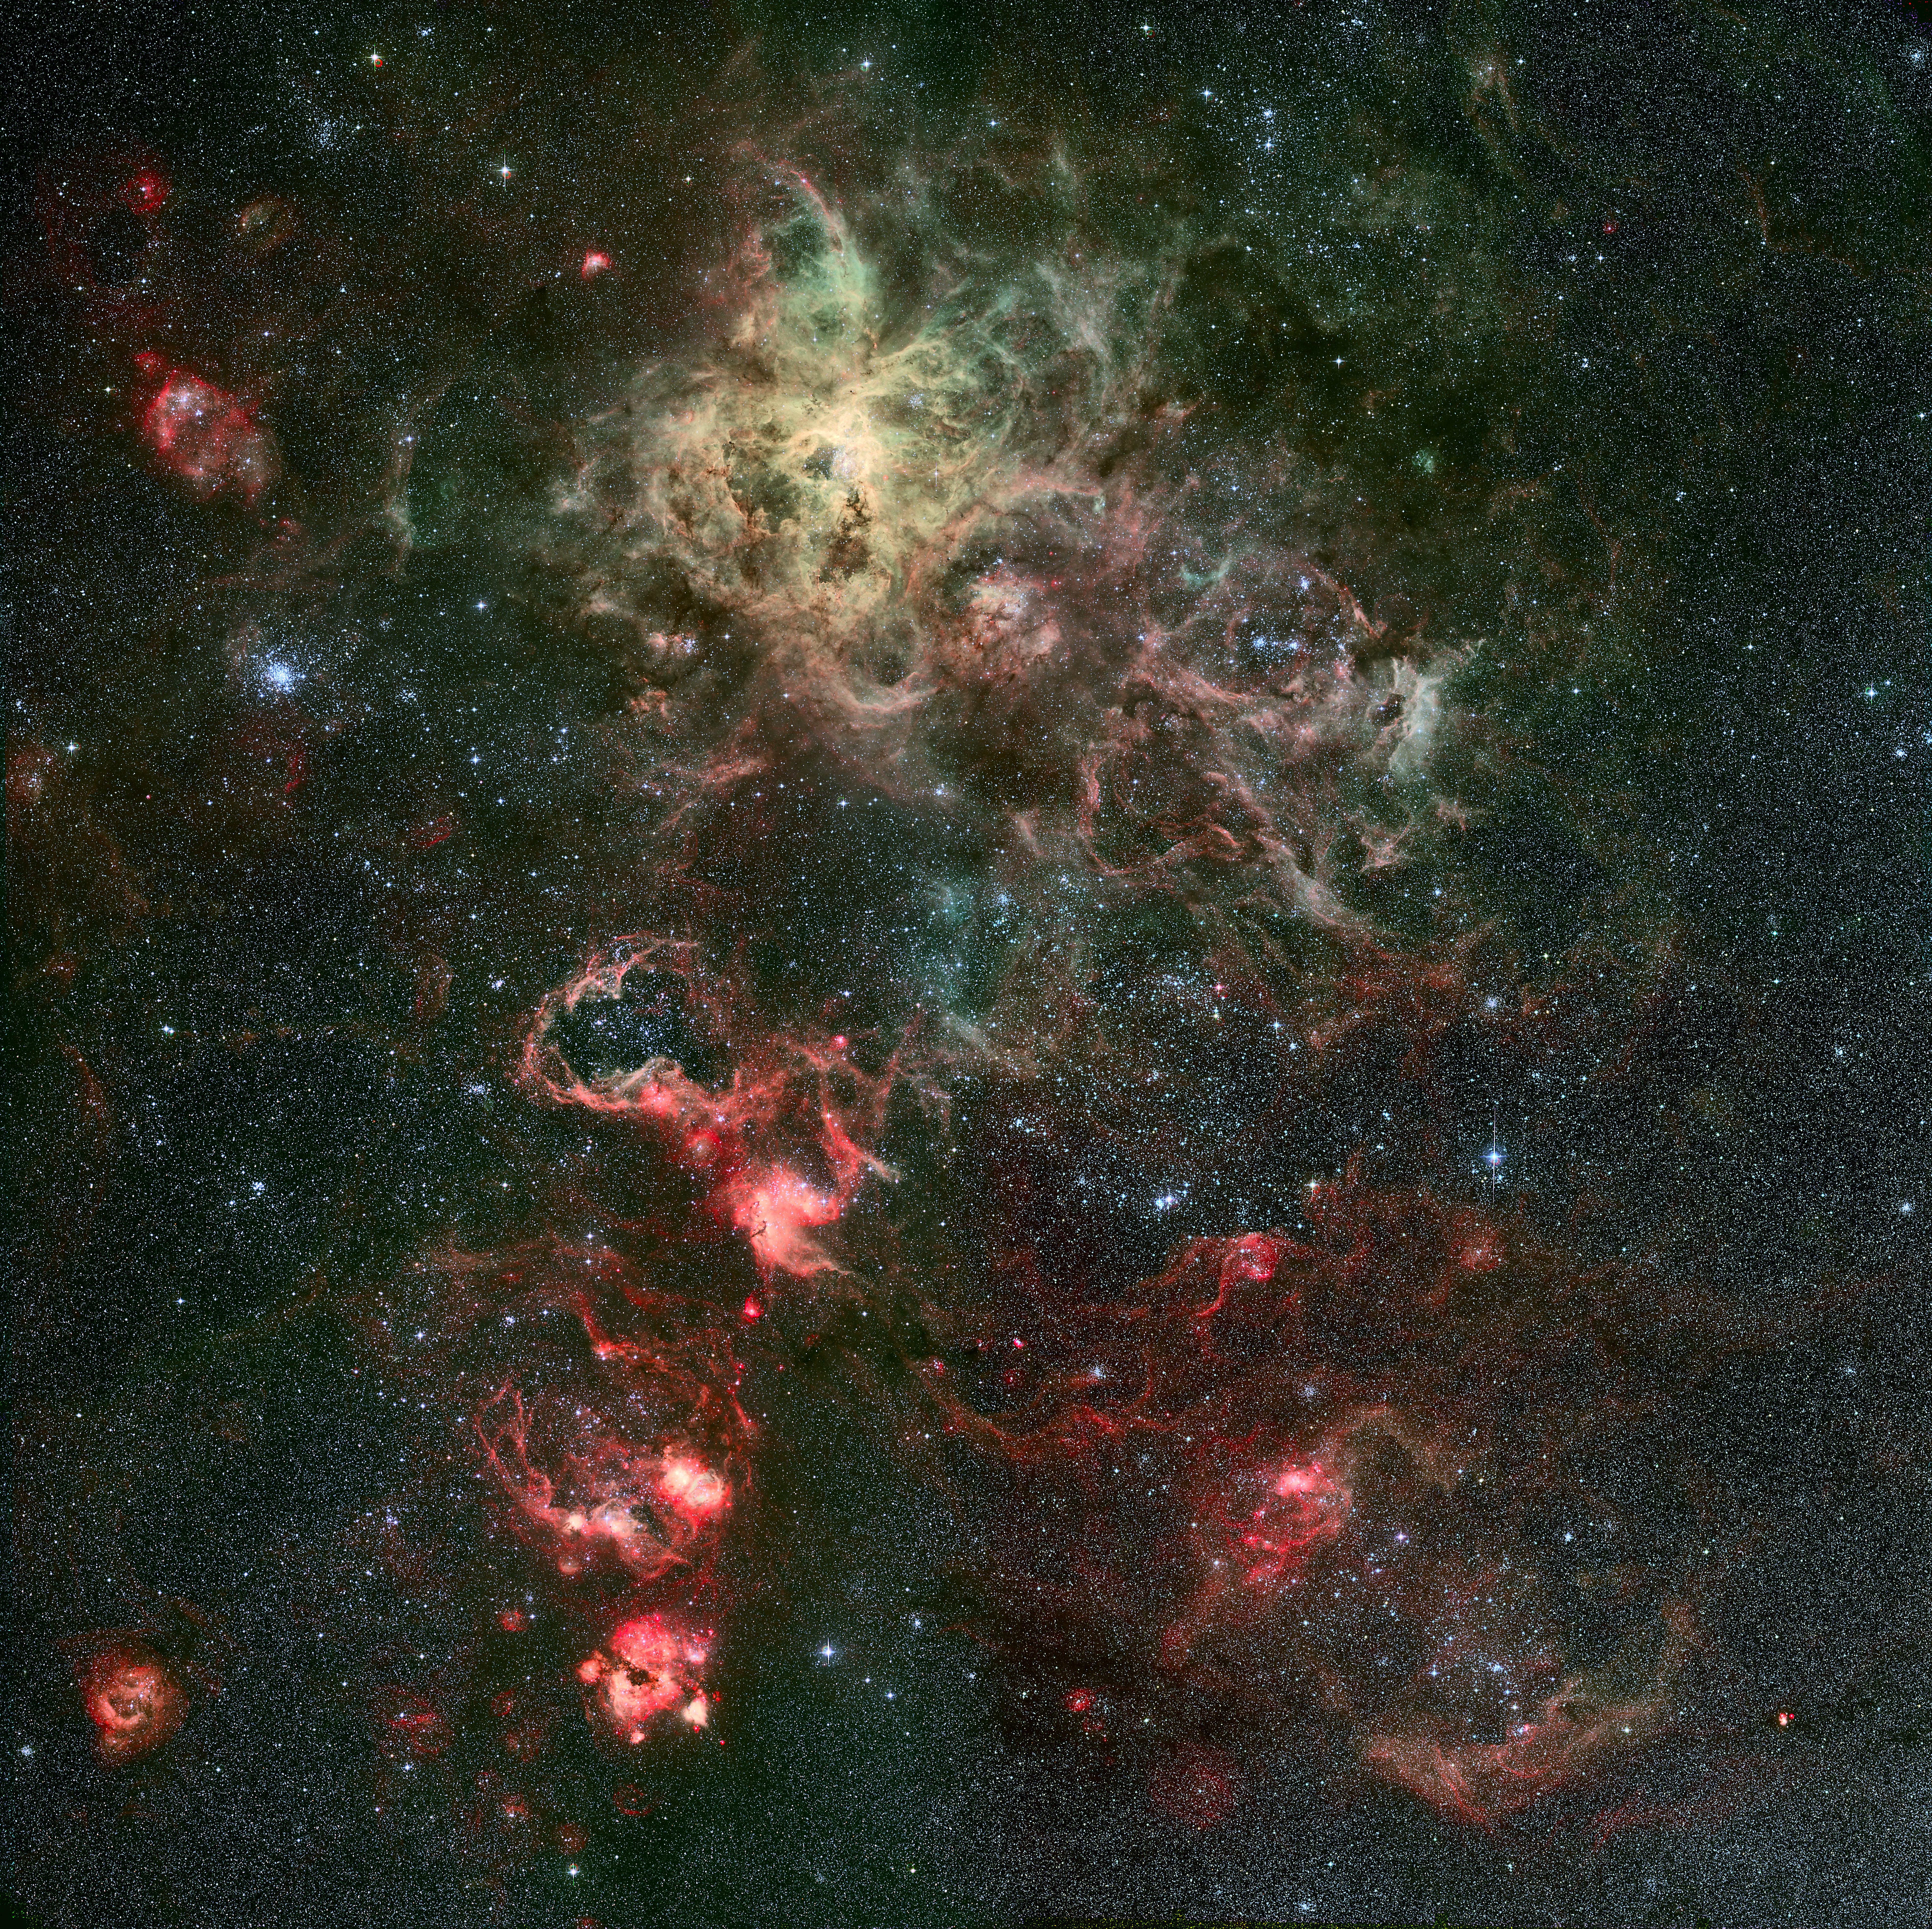

Portrait of a dramatic stellar crib*

One square degree image of the Tarantula Nebula and its surroundings. The spidery nebula is seen in the upper-centre of the image. Slightly to the lower-right, a web of filaments harbours the famous supernova SN 1987A. Many other reddish nebulae are visible in the image, as well as a cluster of young stars on the left, known as NGC 2100. Technical information: the image is based on observations carried out by Joao Alves (Calar Alto, Spain), Benoit Vandame and Yuri Beletsky (ESO) with the Wide Field Imager (WFI) at the 2.2-m telescope on La Silla. These data consist of a 2x2 WFI mosaic in the B- and V-bands, and in the H-alpha and [OIII] narrow bands. The data were first processed with the ESO/MVM pipeline by the Advanced Data Products (ADP) group at ESO.

This image is available as a mounted image in the ESOshop.

#L

Credit: ESO/R. Fosbury (ST-ECF)